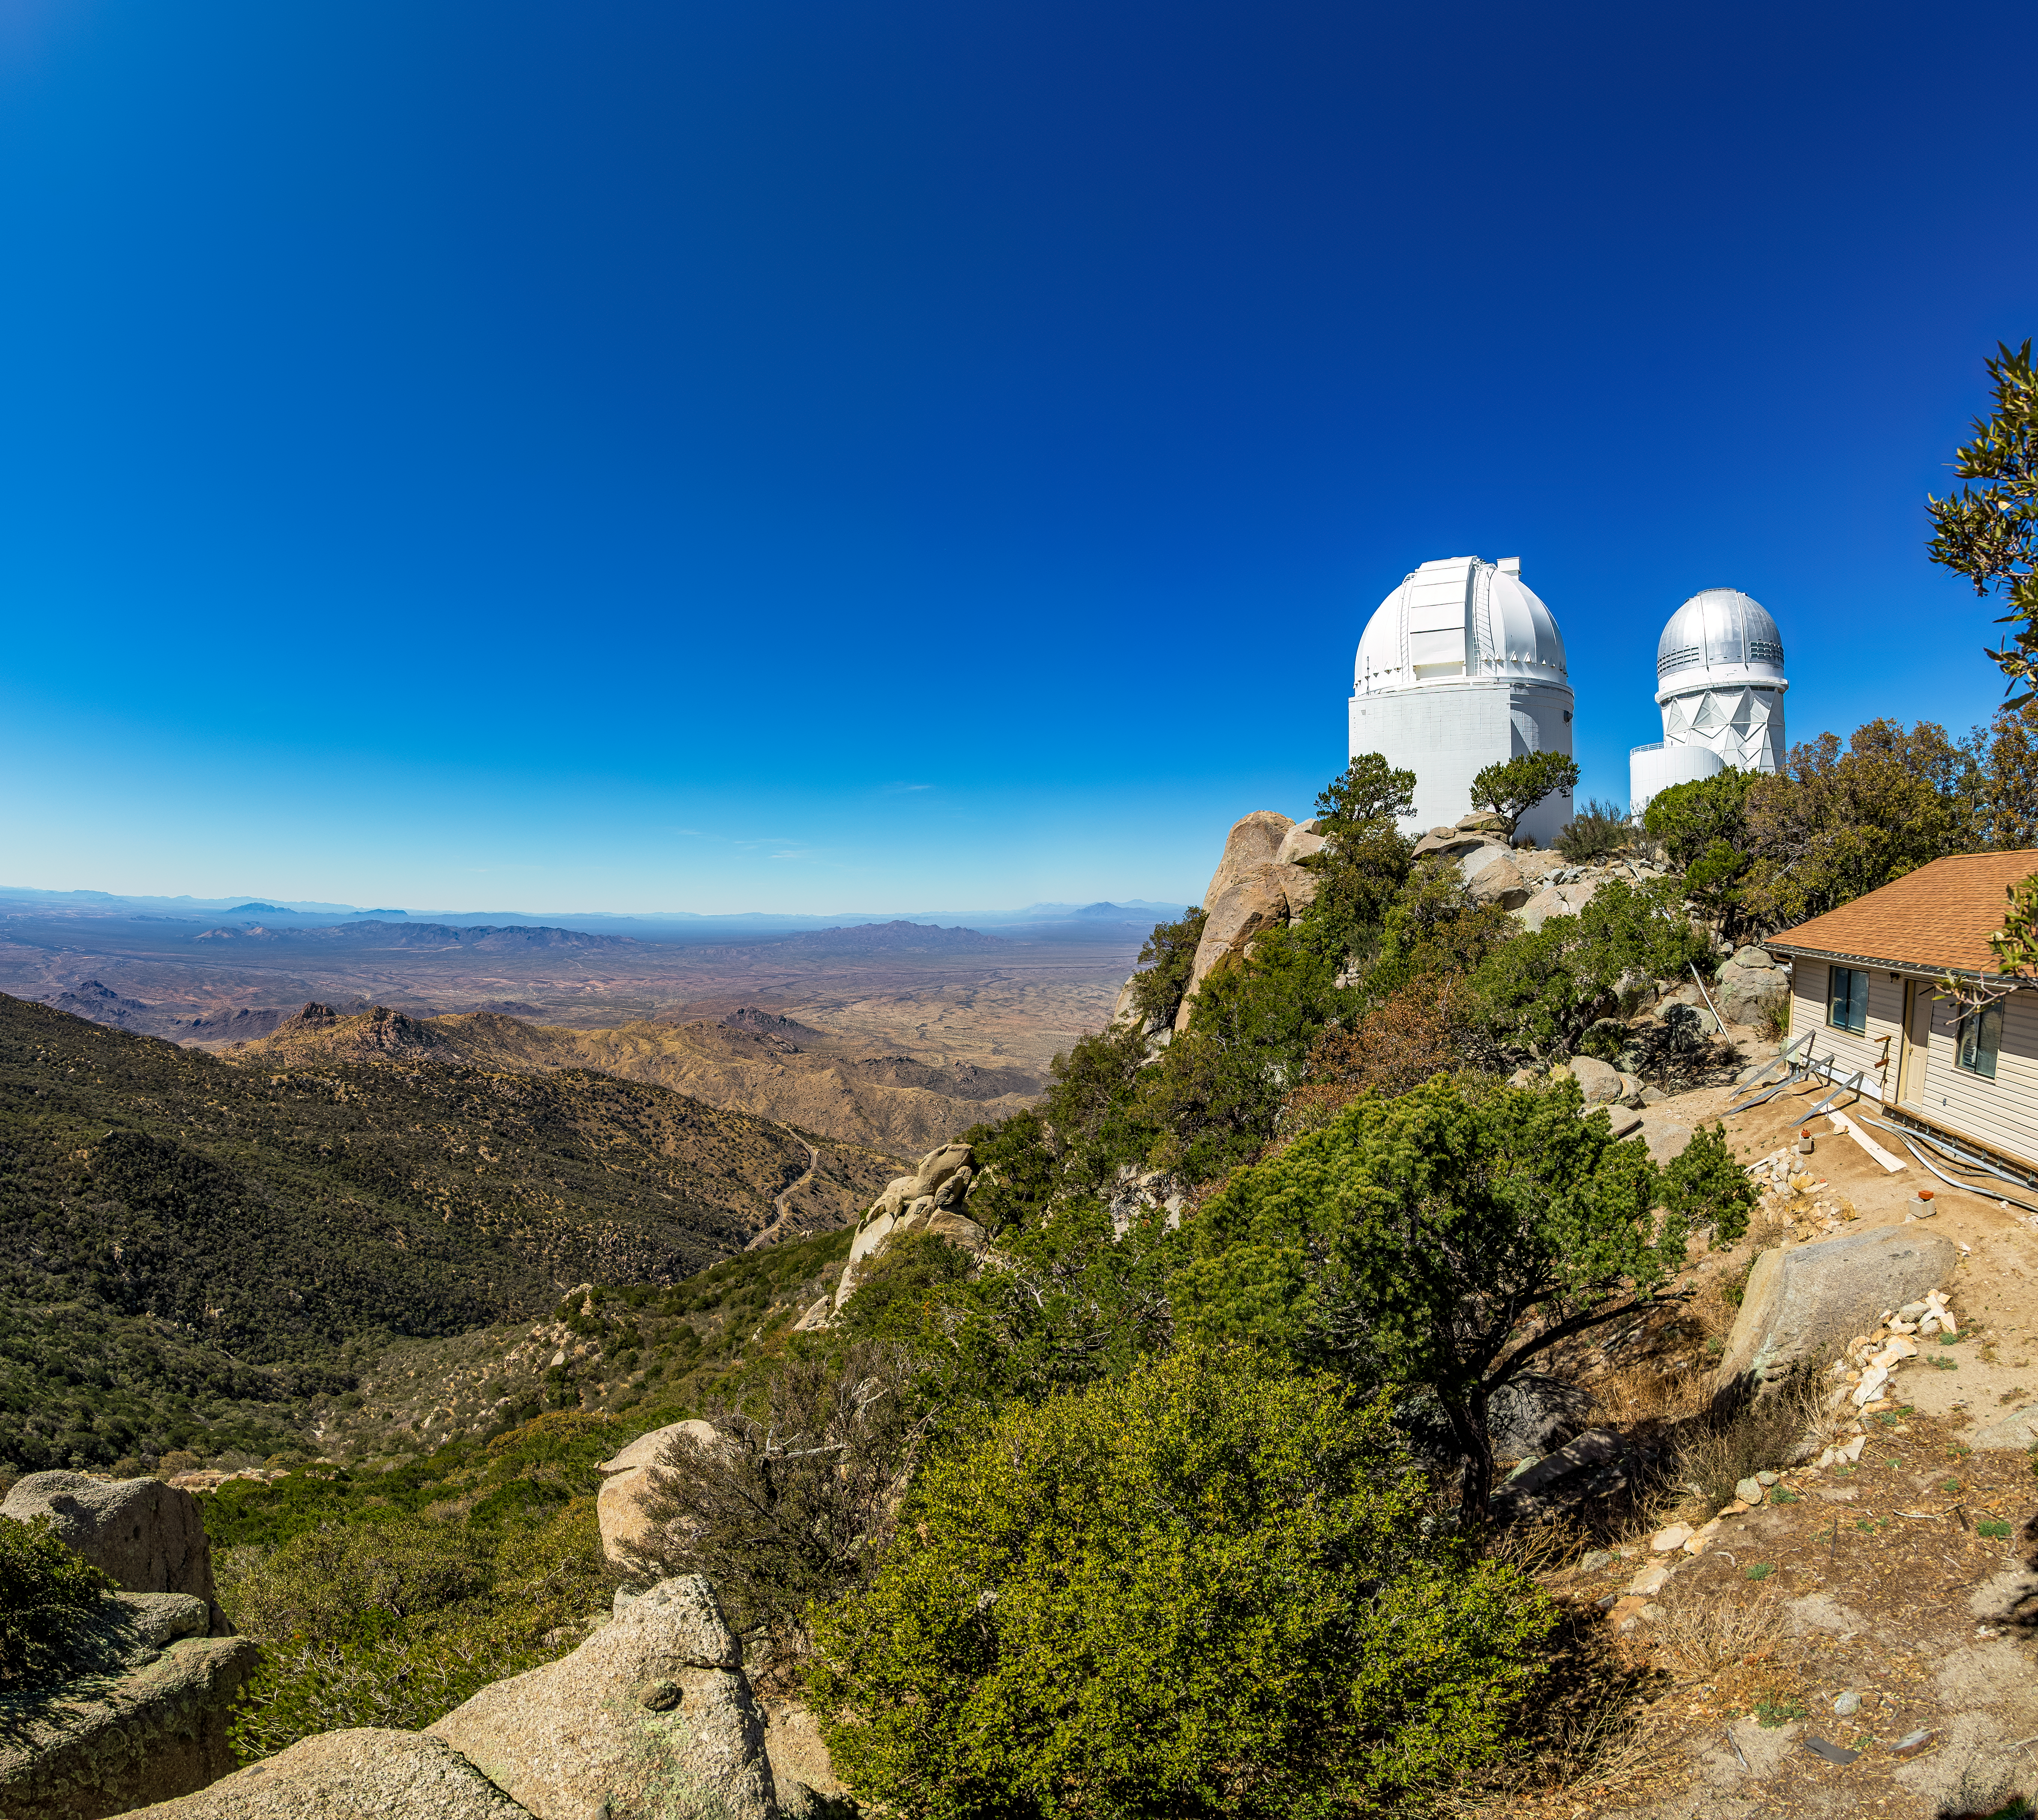

UA 0.9-meter Spacewatch Telescope

The UA 0.9-meter Spacewatch Telescope atop Kitt Peak National Observatory in Arizona, with the Nicholas U. Mayall 4-meter Telescope visible in the background.

Credit: KPNO/NOIRLab/NSF/AURA/T. Matsopoulos